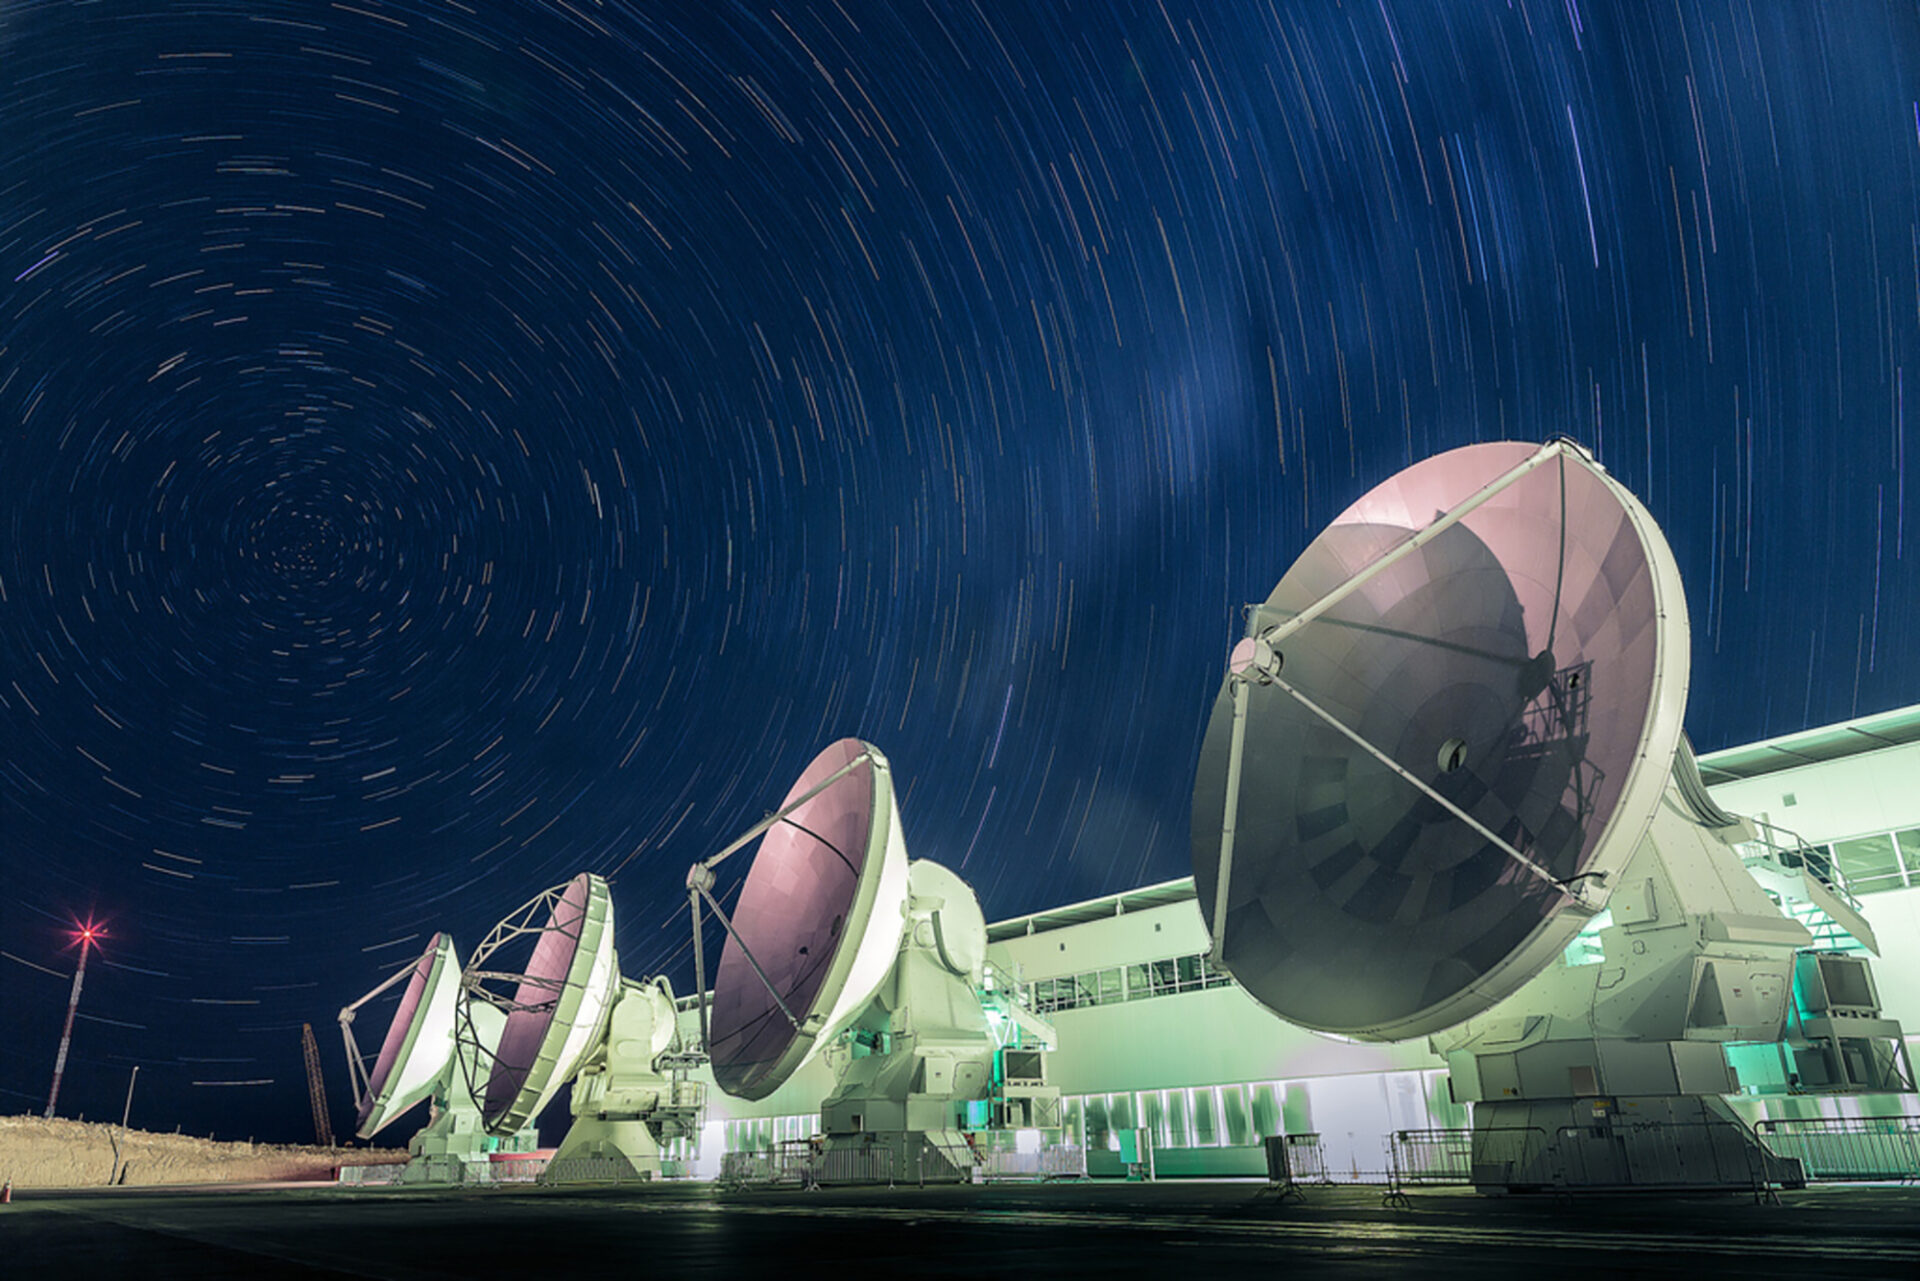

Observing various objects in the Universe

Observing various objects in the Universe, including the center of our galaxy and the Magellanic Clouds, was one of the many reasons why Chile was chosen to build ALMA.

Credit: A. Duro - ALMA (ESO / NAOJ / NRAO)